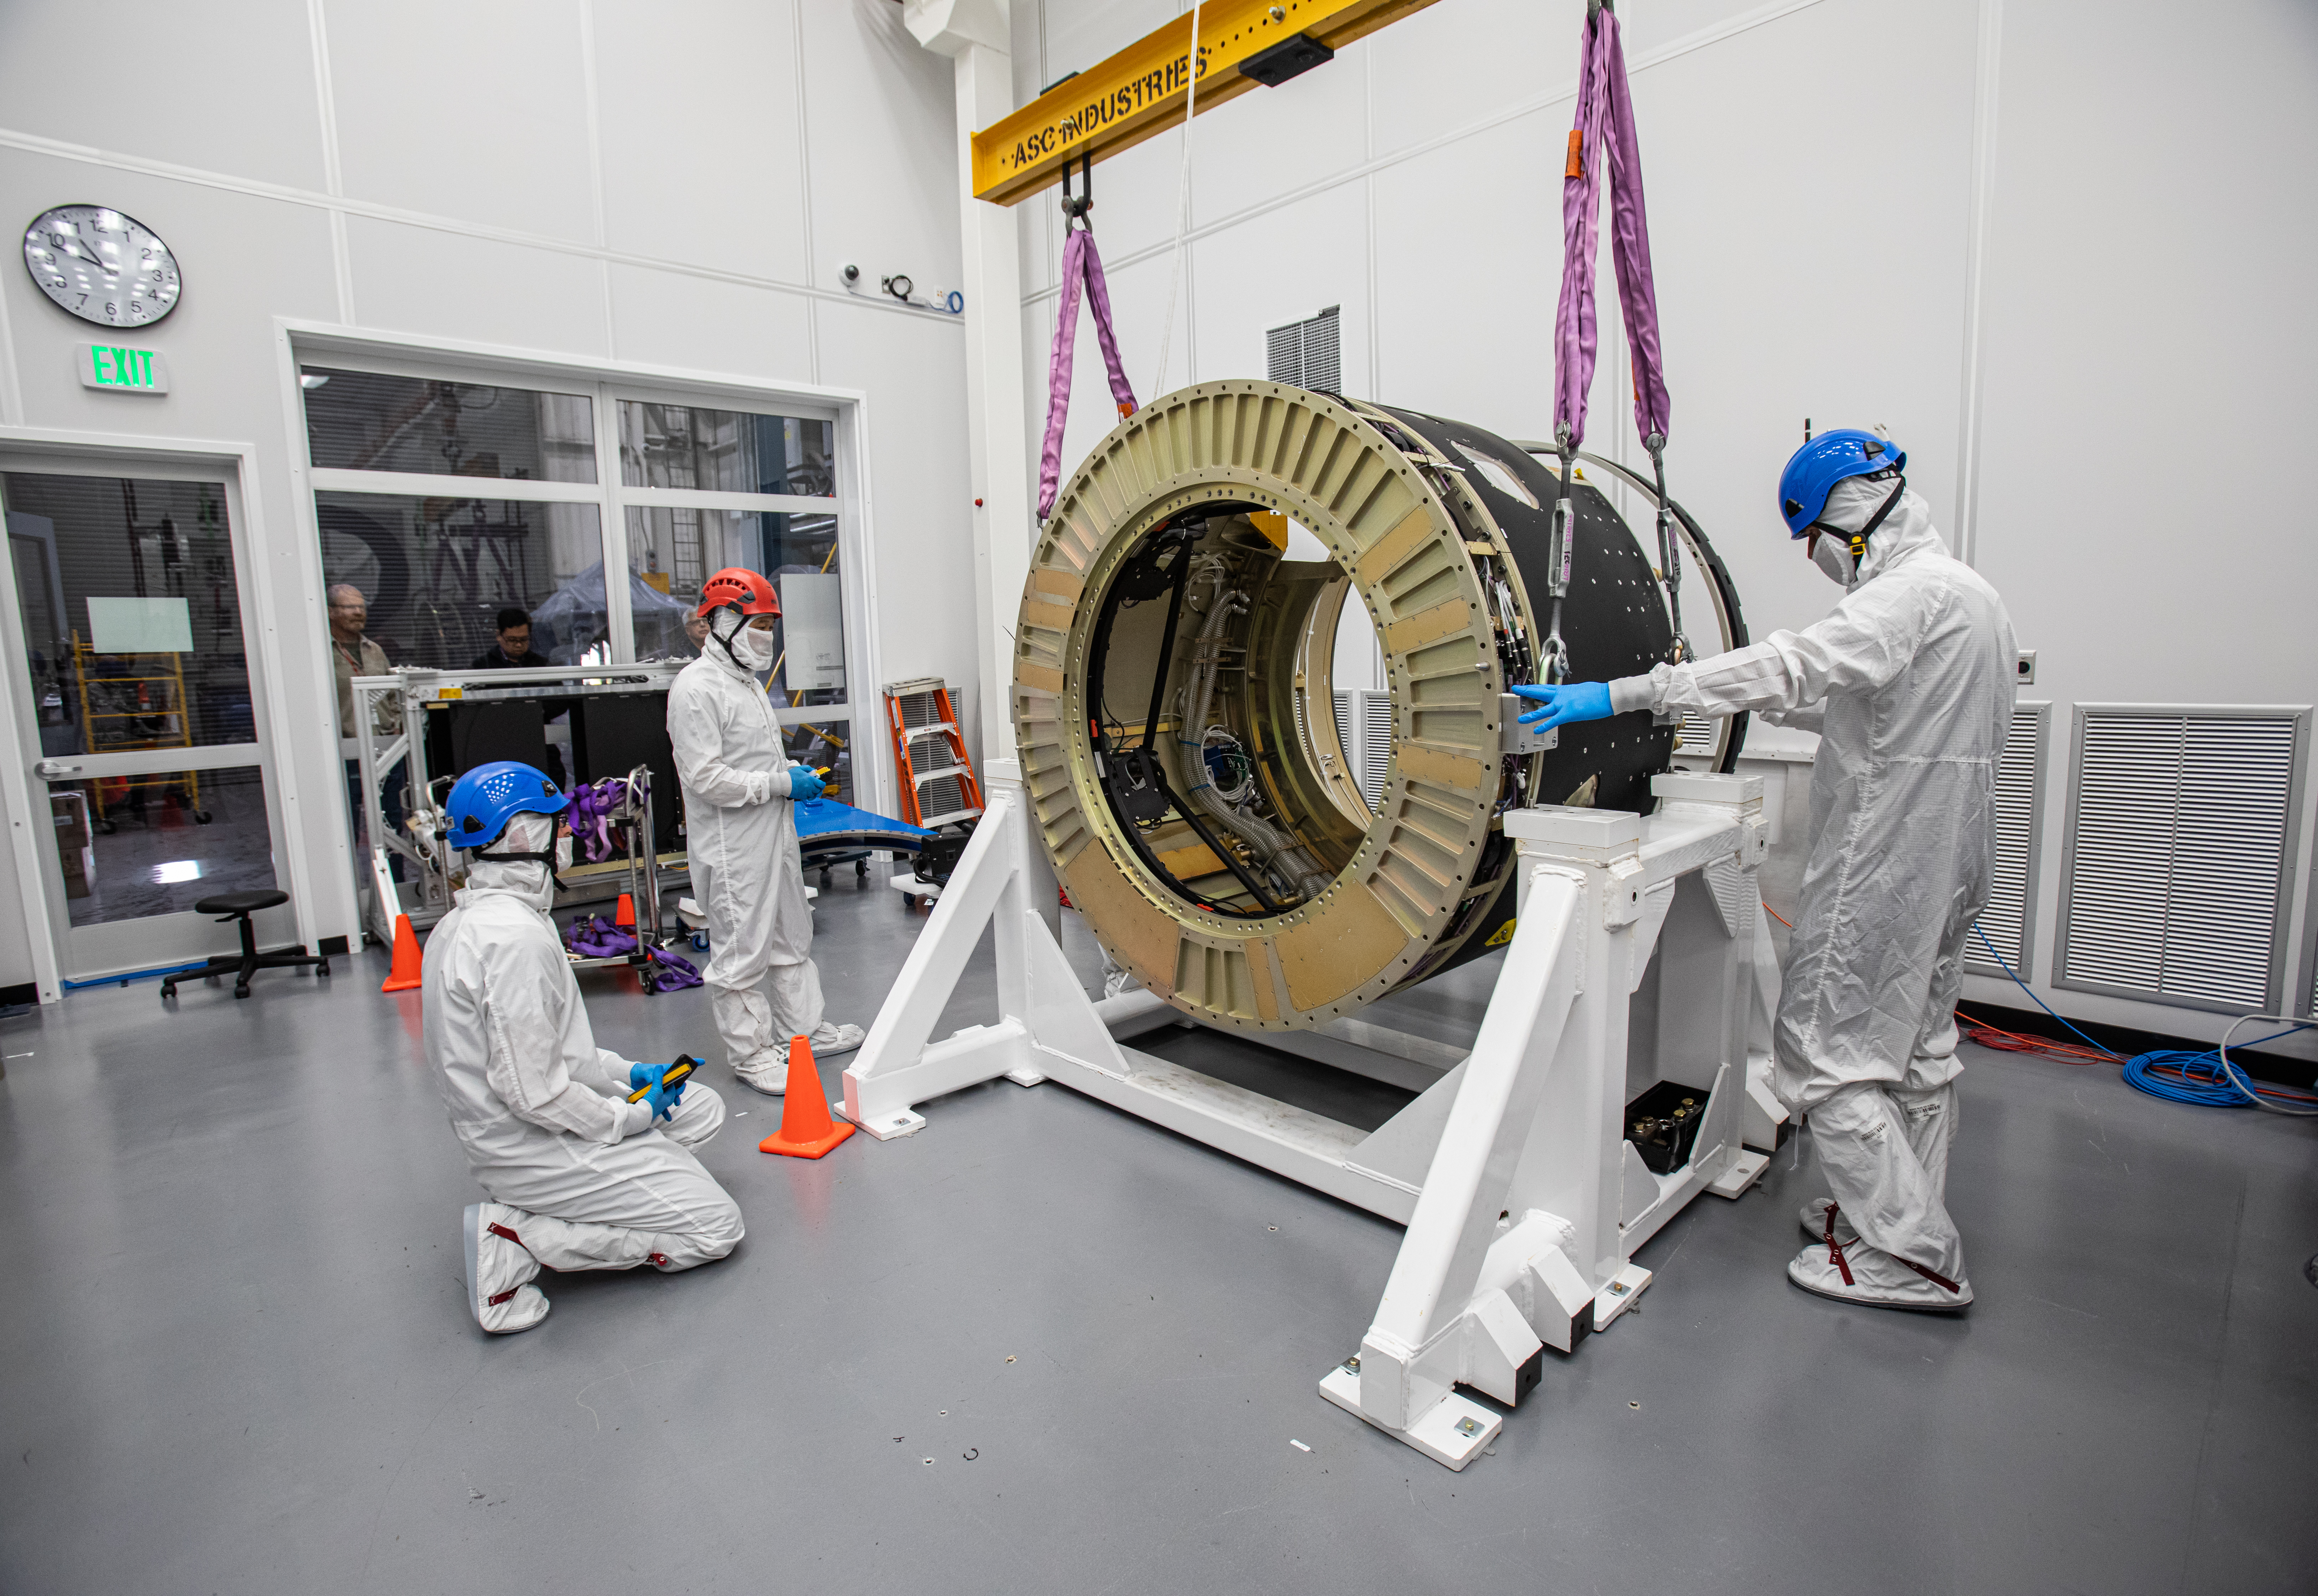

LSST Camera Body Lift

The LSST team successfully completed a lift of the camera body on April 4.

Credit: Jacqueline Ramseyer Orrell/SLAC National Accelerator Laboratory